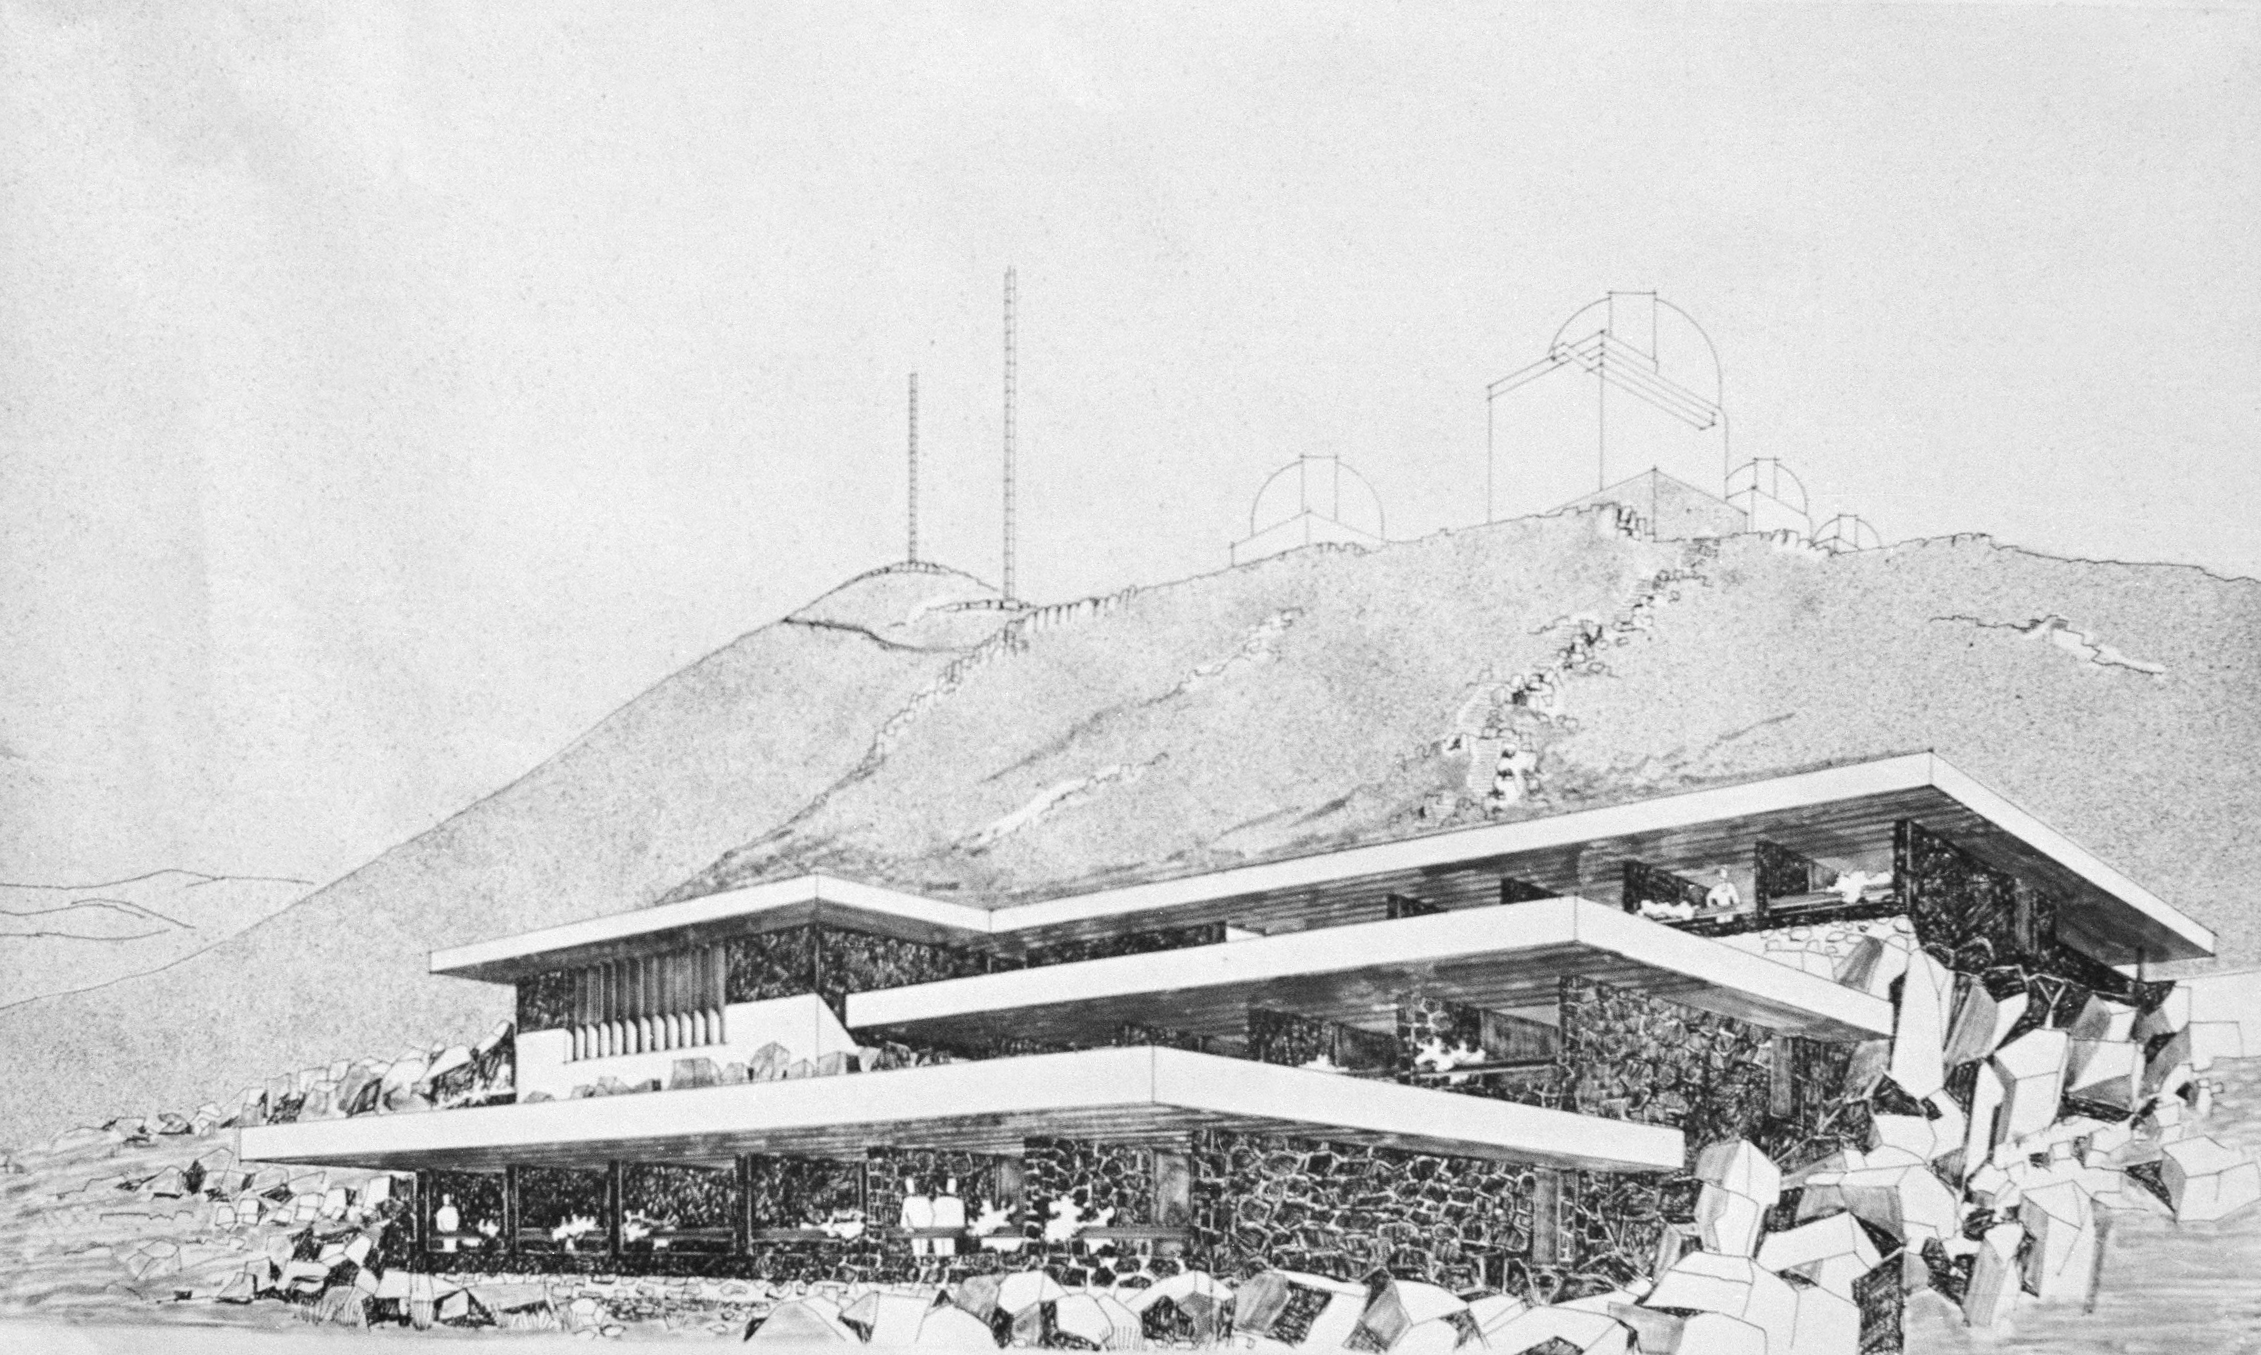

Illustration of the hotel at La Silla

An illustration of plans for the hotel at La Silla, before its construction.

Credit: ESO